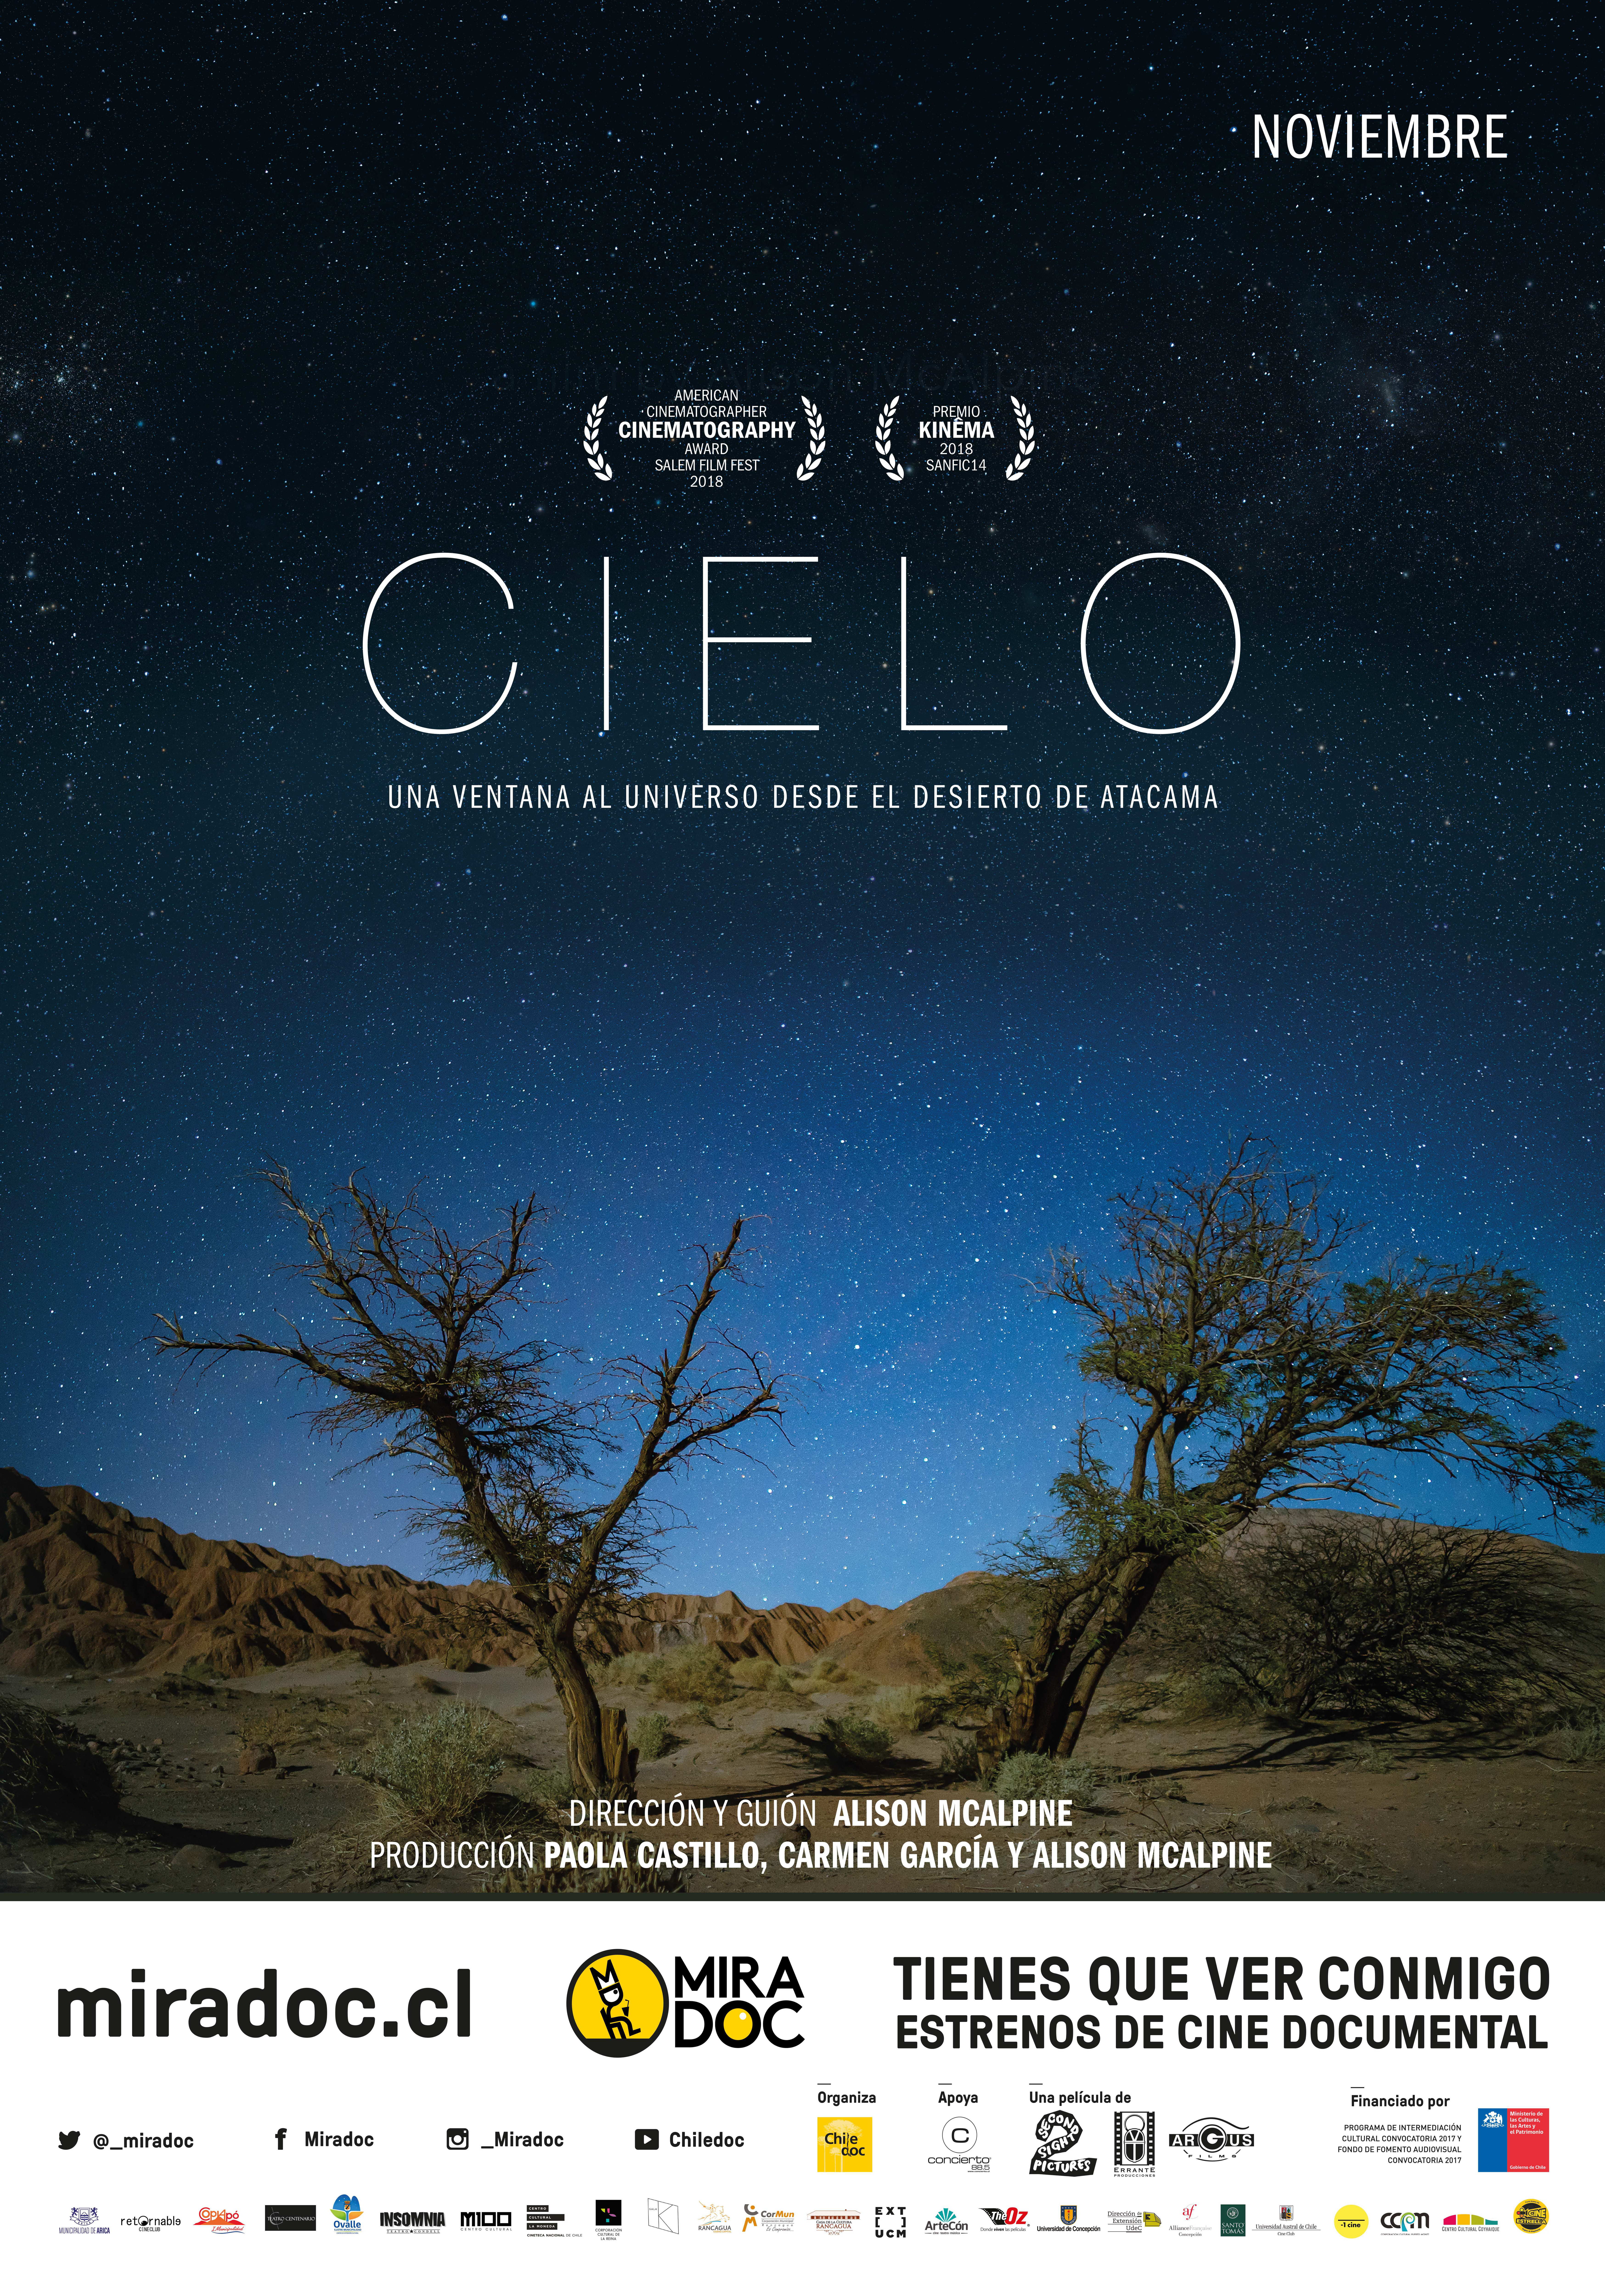

Afiche del documental CIELO

Afiche del documental CIELO

Credit: MIRADOC